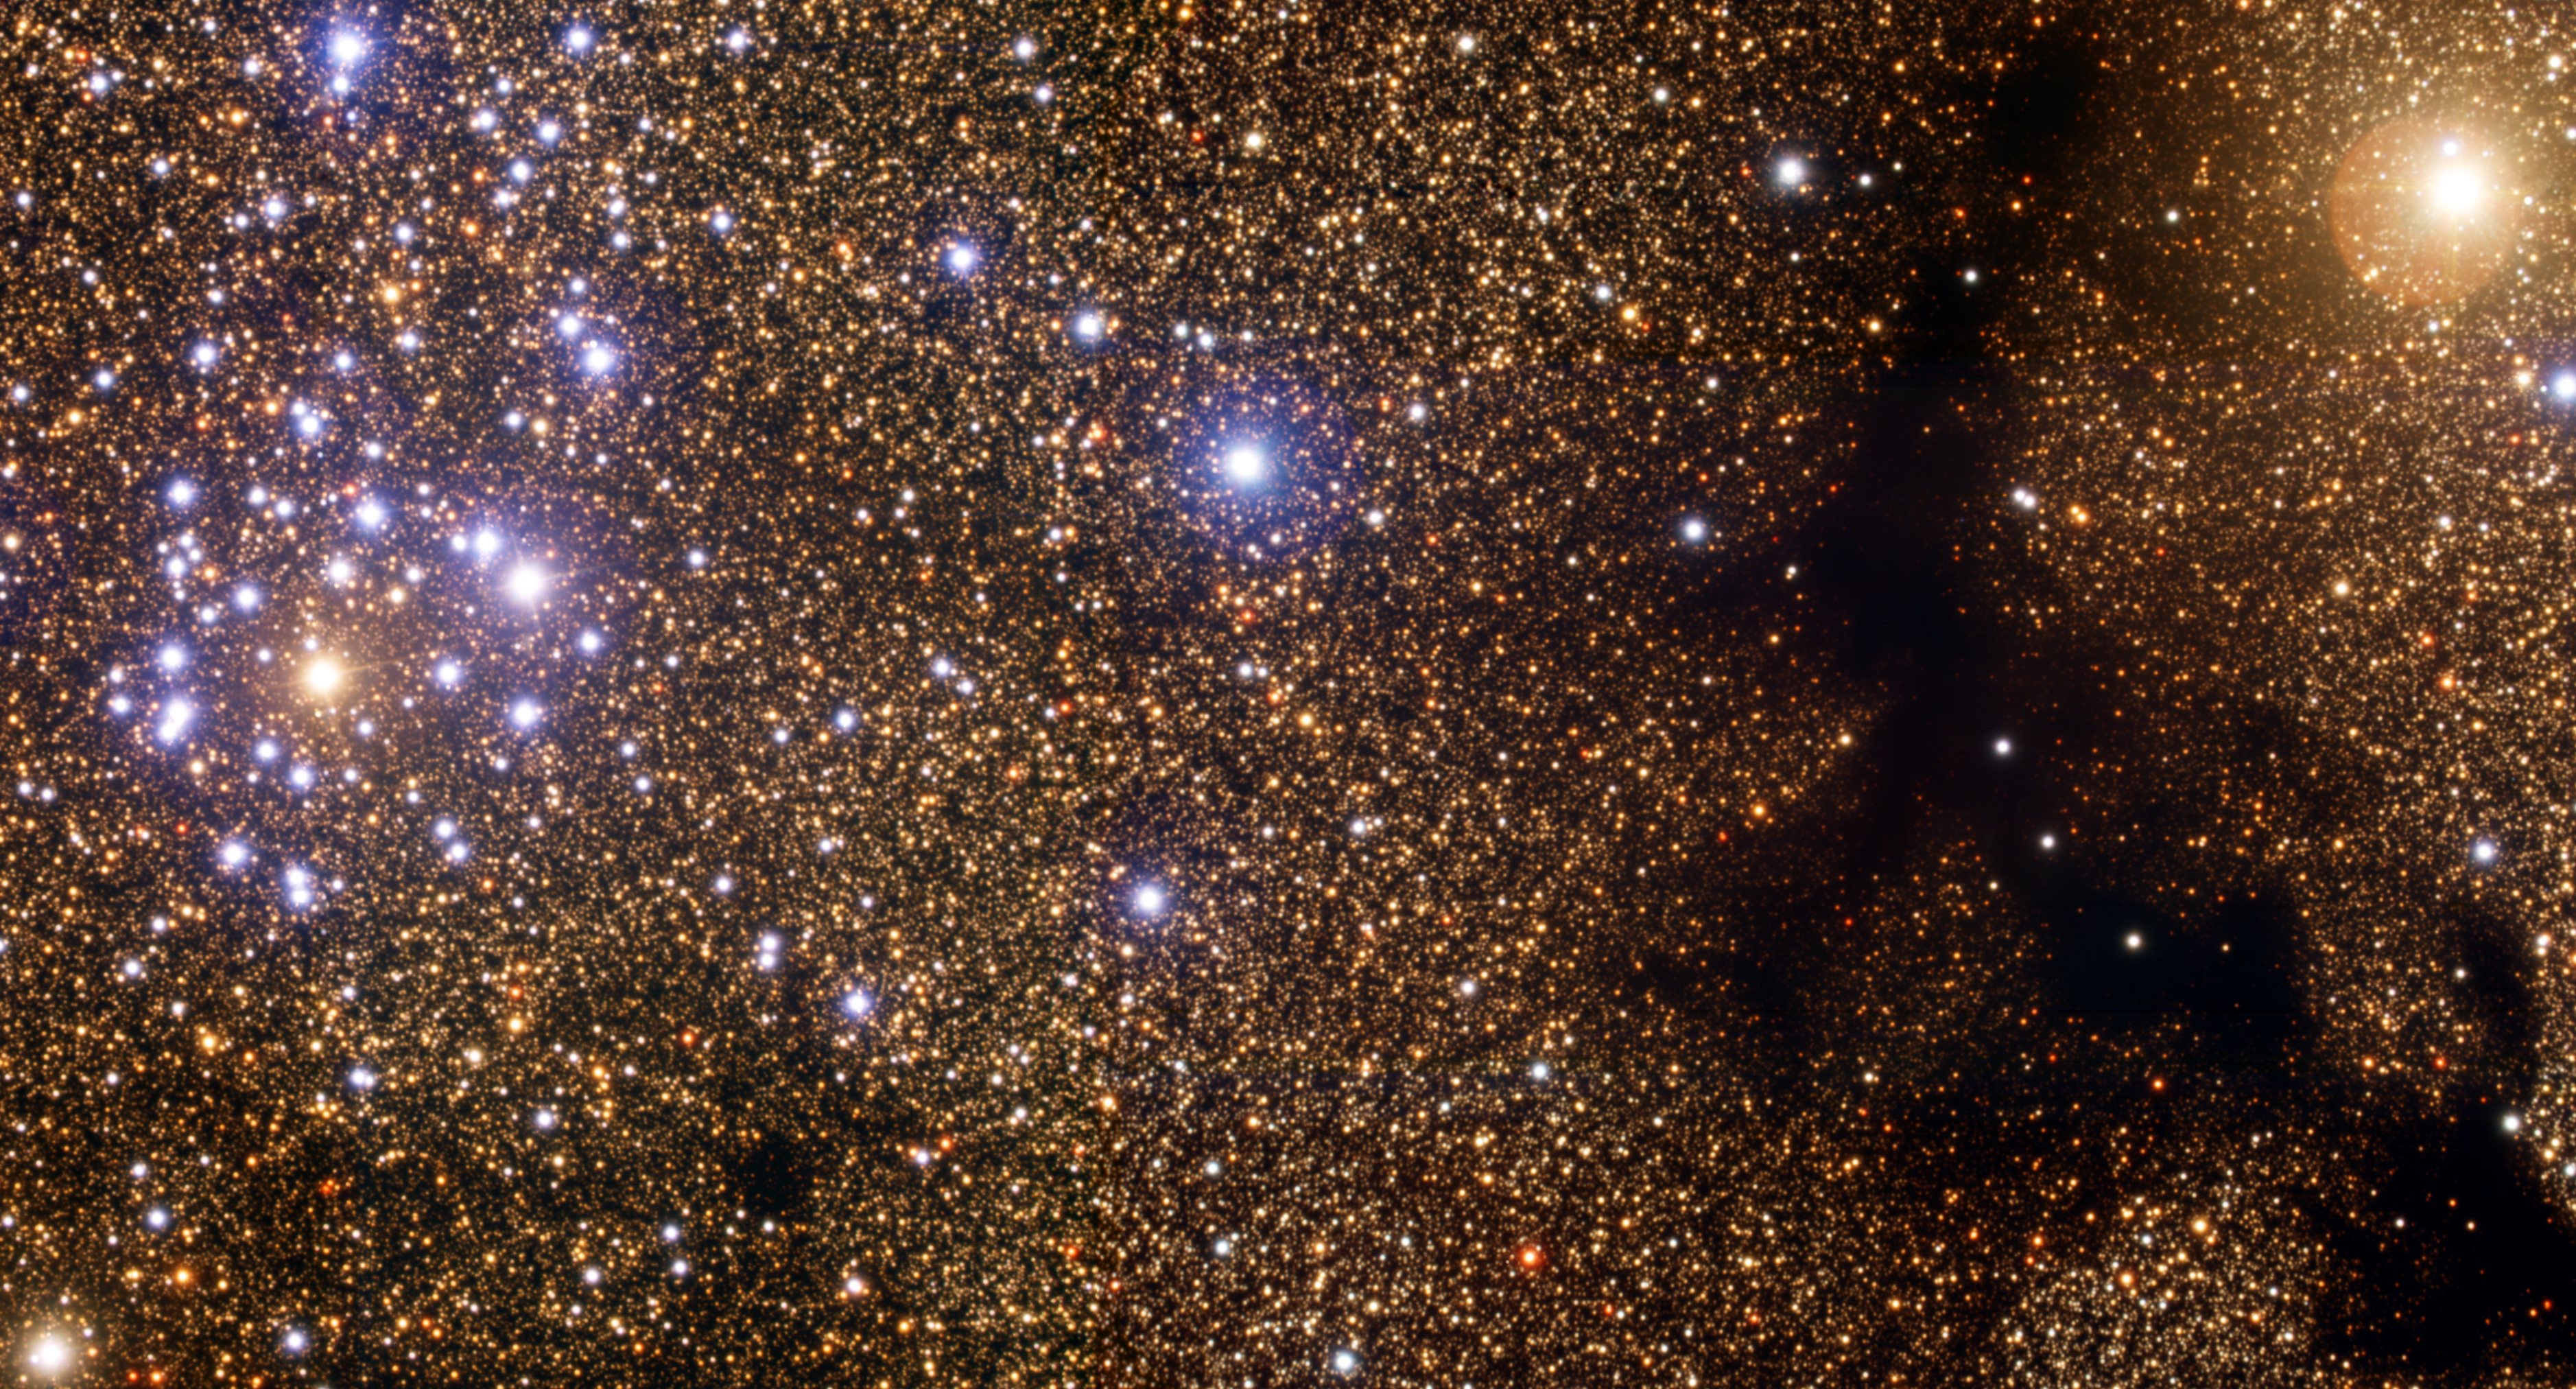

The Starry Dandelion and the Cosmic Gecko NGC 6520

Millions of years ago, a dust cloud about 5,200 light-years from the Sun coalesced to begin the process of star birth. Today, some 190 million years later, NGC 6520 is ablaze with hot, massive young stars arrayed in a dandelion seed-shaped cluster. Not far away lies the gecko-shaped remains of what may be their birth cloud, Barnard 86. This image, taken using the Gemini Multi-Object Spectrograph on Gemini South, shows details in a 9.7- x 5.4-arcmin section of a larger, highly populated region in the Sagittarius star cloud. It provides the clearest optical view of the cluster and its nearby dark-cloud companion. The total mass of the stars in NGC 6520 is roughly equivalent to 300-400 times the mass of the Sun, while the nearby cloud contains enough material to make about 3,000 more stars like the Sun. The close proximity between the star cluster and its nearby dark-cloud companion suggests the two are related. A survey of the southern sky (released in 2001) that singled out hydrogen-alpha emissions from warm, ionized interstellar gas shows a nebula extending from the dark globule to embrace the star cluster. Caption: The star cluster NGC 6520 and the Bok Globule Barnard 86, as imaged by the Gemini South telescope, using GMOS. The image is 9.7 x 5.4 arcminutes and is rotated 17 degrees east of north. This color composite is made using the following four filters: u-band = blue; g-band = cyan; r-band = yellow; and i-band = red. The cluster, is about 200 million years old, and lies around 5,500 light-years away from the Sun, in the direction of the constellation Sagittarius. Amateur note: NGC 6520 and Barnard 86 are popular observation targets for moderate-to-large telescopes (8-14” apertures). Look for the cluster and its neighboring Bok globule are set against the starry background the Sagittarius star cloud, centering your telescope on RA 18H 03.3 m, DEC -27º 53’ for the cluster. Barnard 86 lies a few minutes to the west.

Credit: International Gemini Observatory/NOIRLab/NSF/AURA